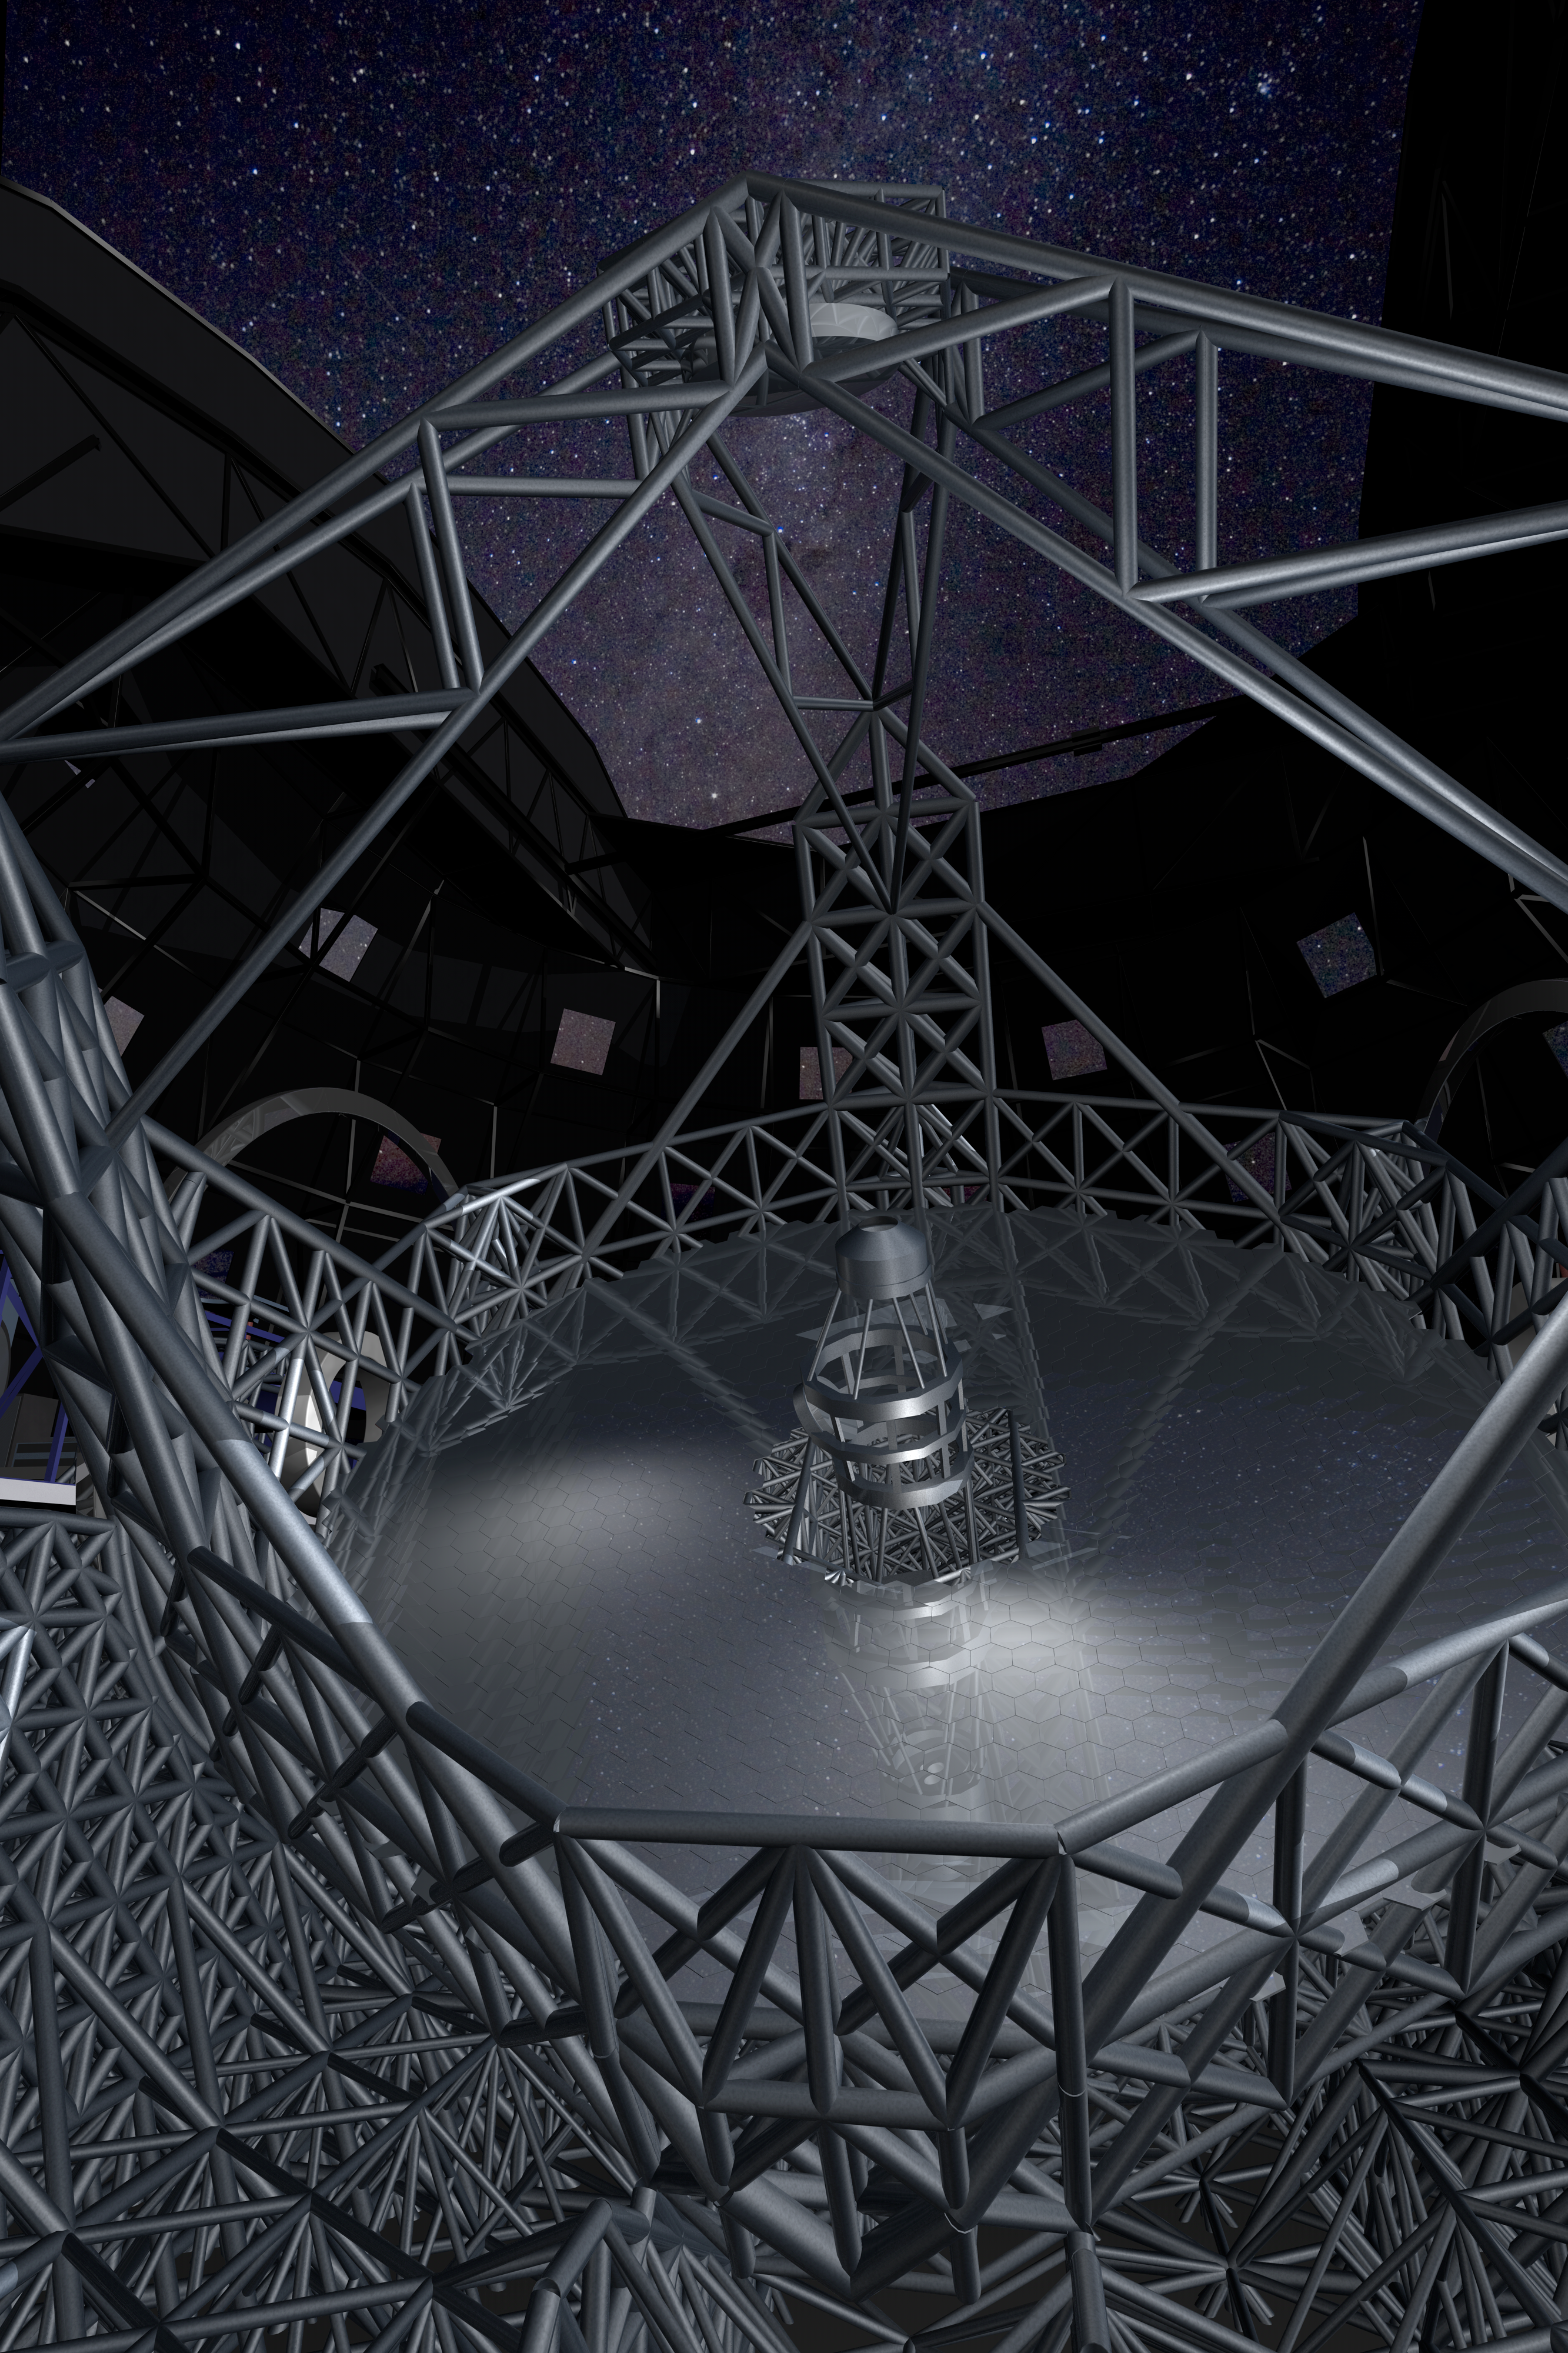

ELT mirrors

Close-up view of the novel 5-mirror approach of the ELT. The structure supporting the secondary mirror is a three pier system located at 120 degree intervals around the primary mirror. At the top of the three towers, the spider of the telescope supports the secondary unit while at the same time minimising the obstruction of the beam. The total rotating mass is about 5,500 tons.

The design for the ELT shown here was published in 2009 and is preliminary.

Credit: ESO